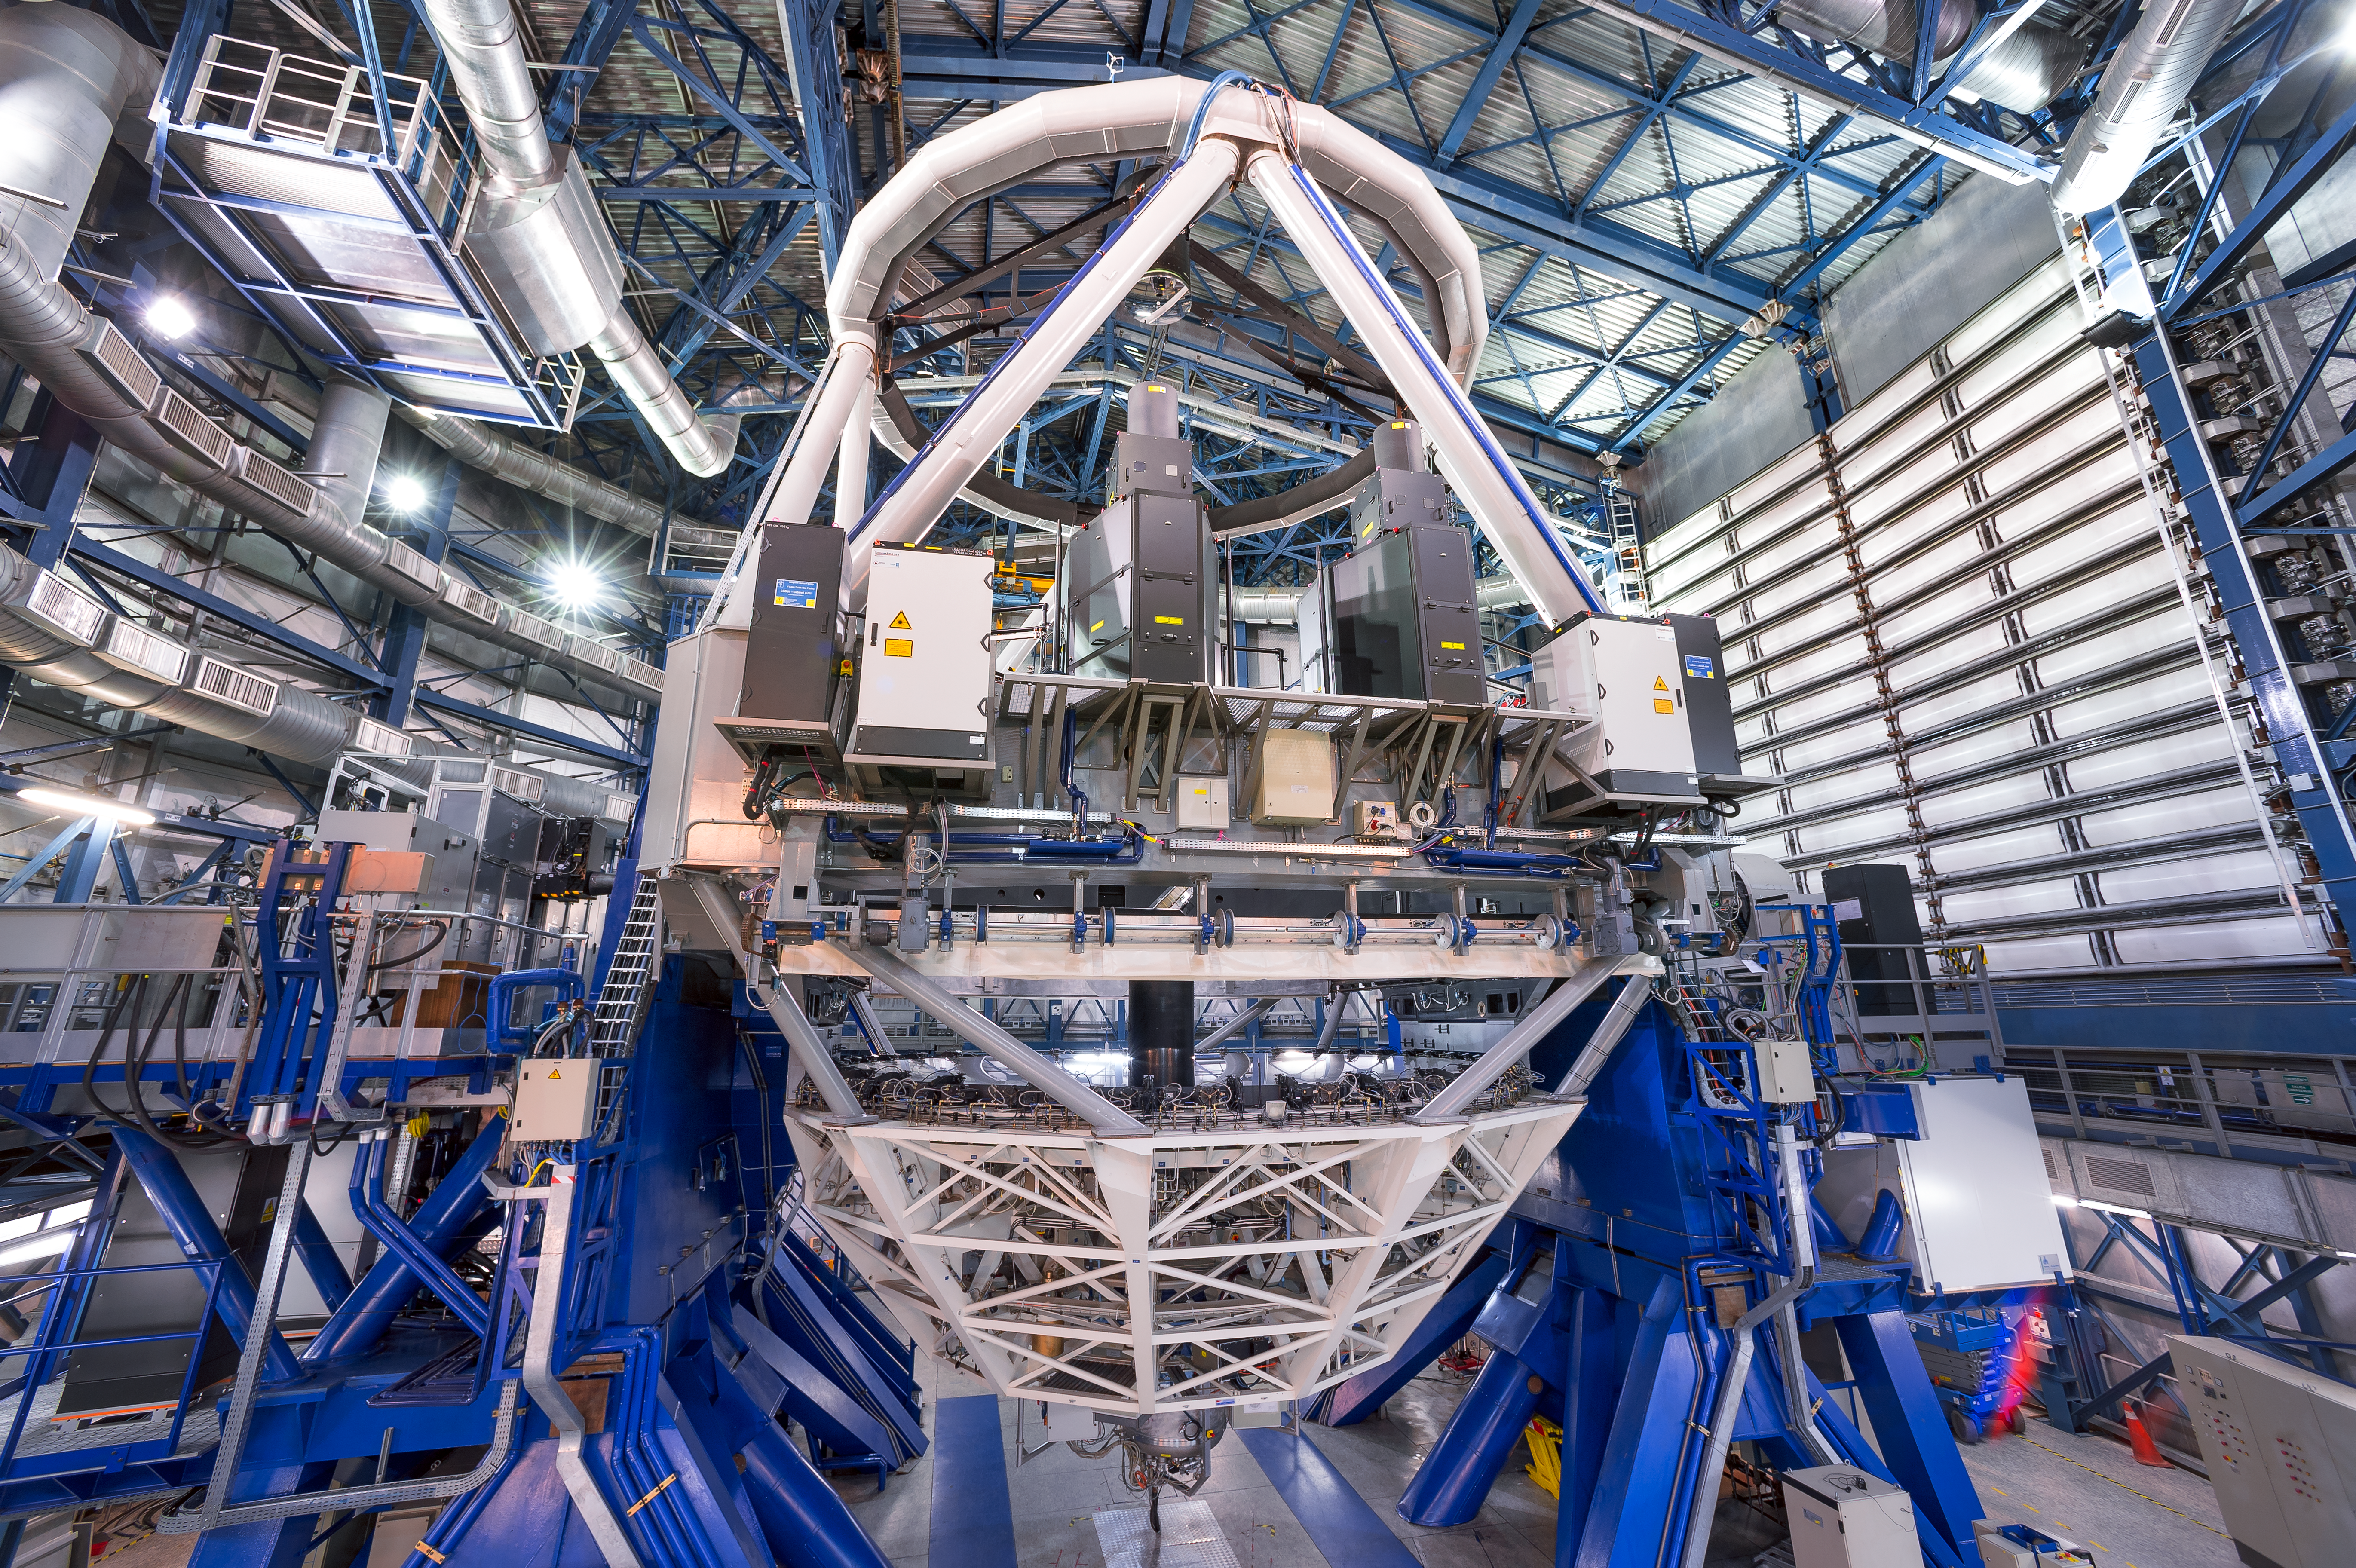

The most powerful laser guide star system in the world sees first light at the Paranal Observatory

On 26 April 2016 an event at ESO’s Paranal Observatory in Chile marked the brilliant first light for the four powerful lasers that form a crucial part of the adaptive optics systems on ESO’s Very Large Telescope. Attendees were treated to a spectacular display of cutting-edge laser technology against the majestic skies of Paranal. These are the most powerful laser guide stars ever used for astronomy and mark the first use of multiple laser guide stars at ESO.

This image shows the new laser system on Unit Telescope 4 of the VLT. The black units just above the centre are the laser launch telescopes and the lasers themselves and the support electronics boxes appear to the sides of them.

Credit: ESO/F. Kamphues